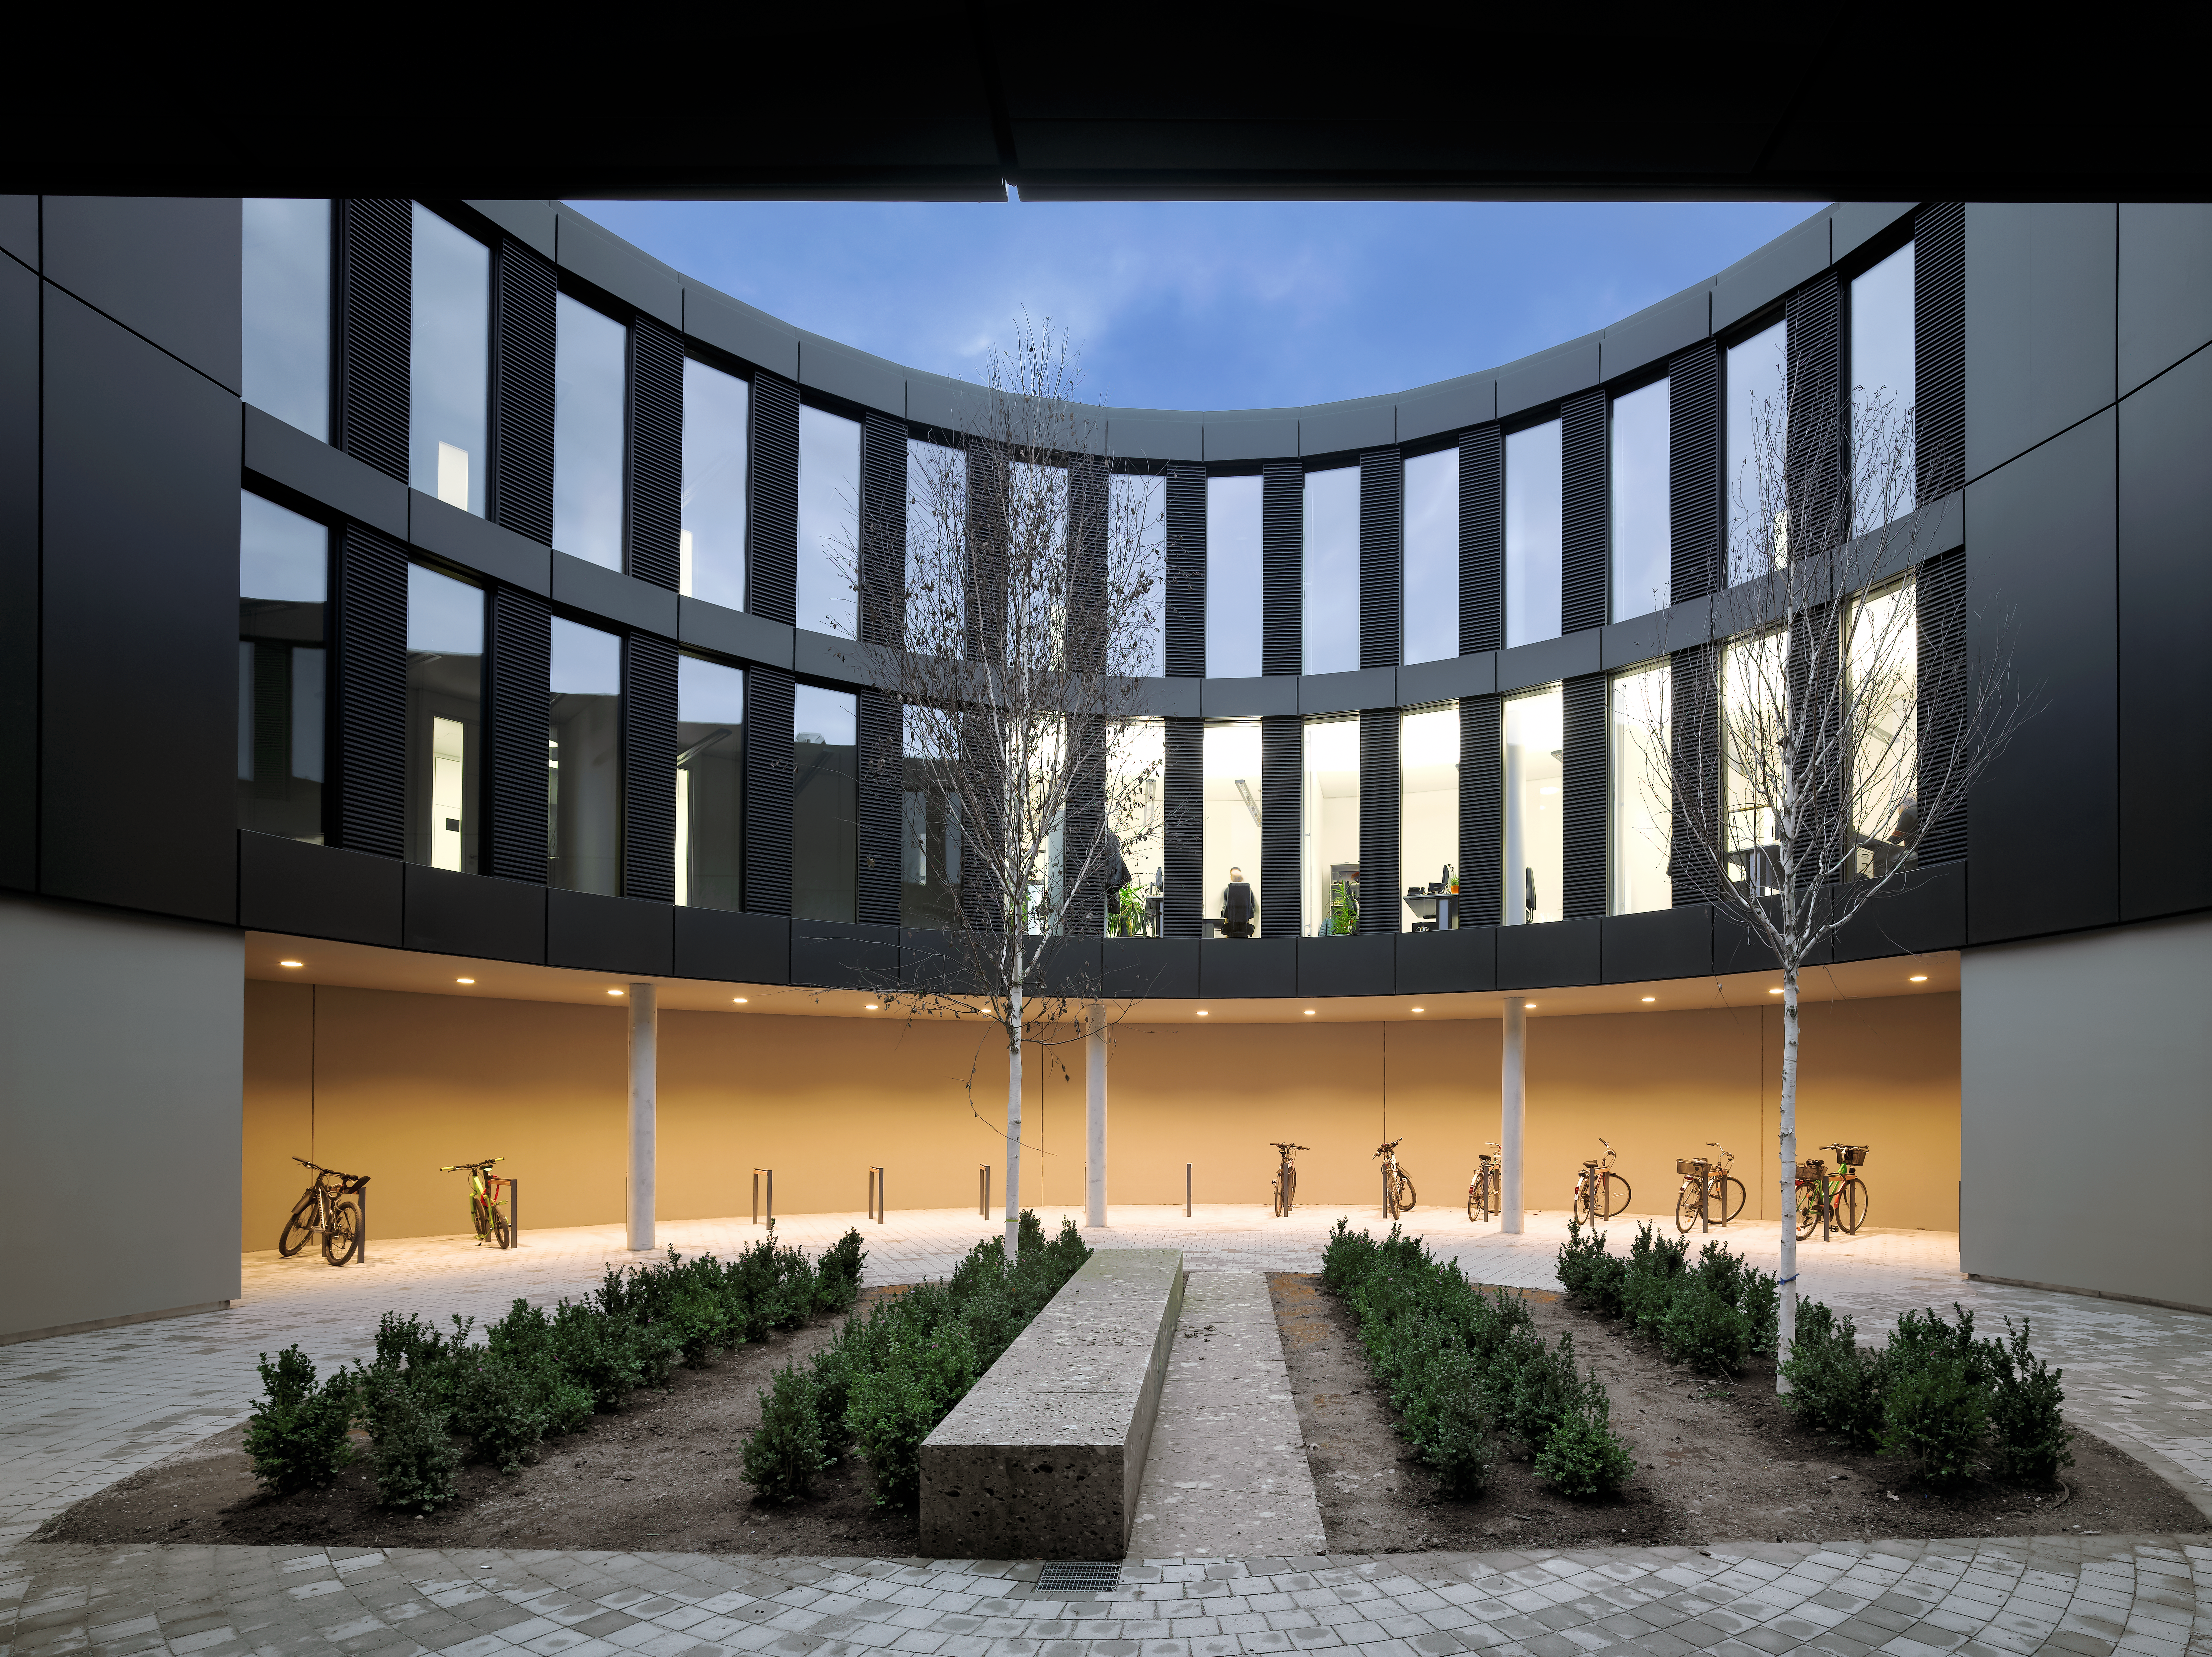

ESO Headquarters

The new office building of the ESO Headquarters in Garching, Germany.

Credit: Roland Halbe/ESO